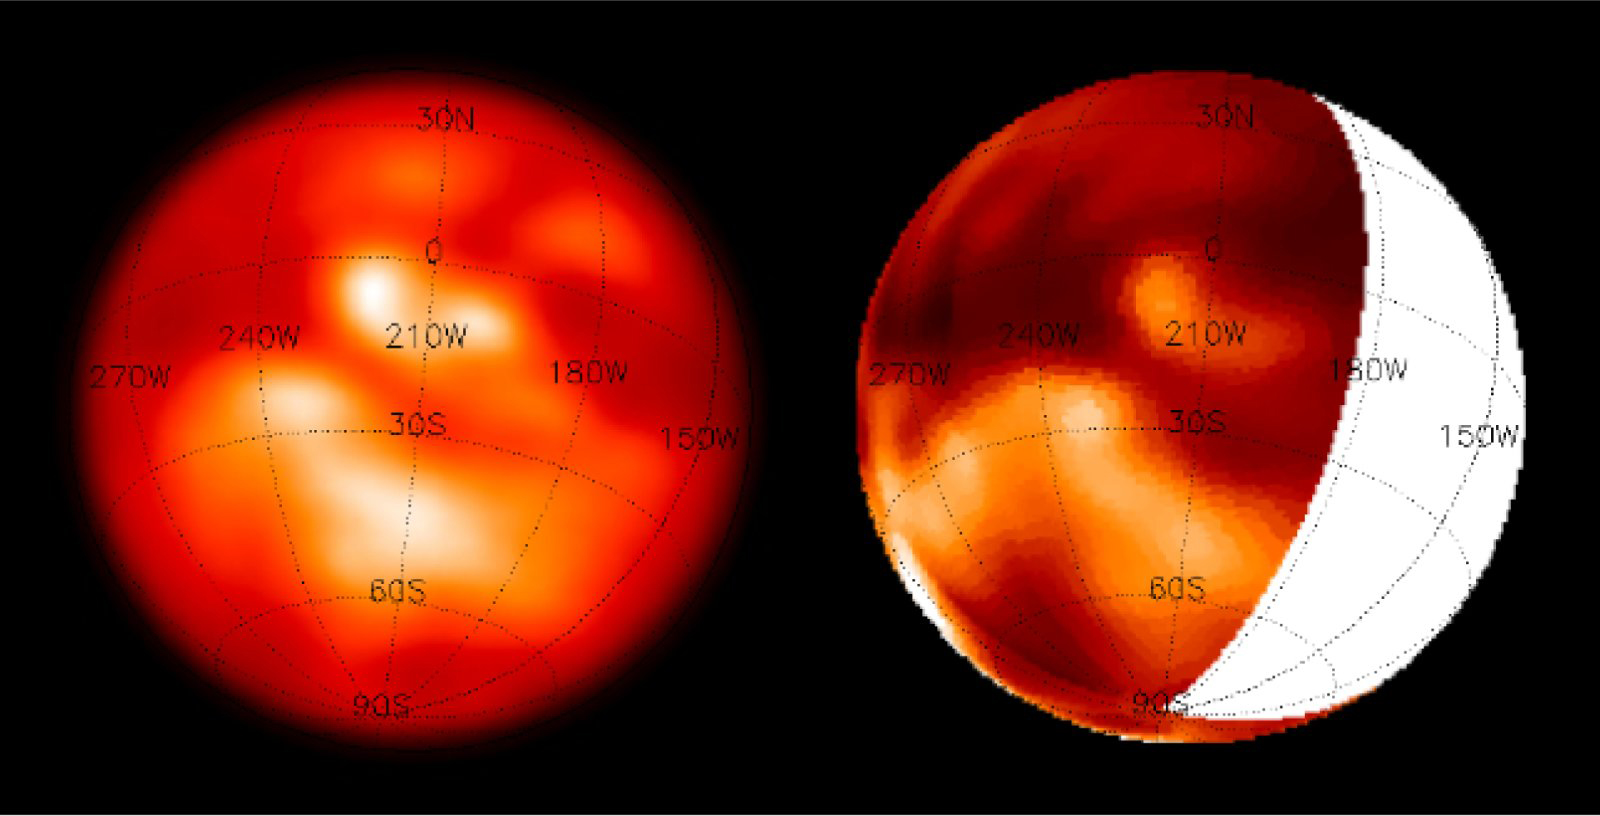

NACO images of Titan's surface

An image of Titan by NACO, obtained in a waveband at 1.3 μm that does not perfectly match an atmospheric window is compared to a SDI-NACO image of the same region. The greater clarity and contrast of the latter is evident; it is due to the smaller degree of "atmospheric contamination".

Credit: ESO